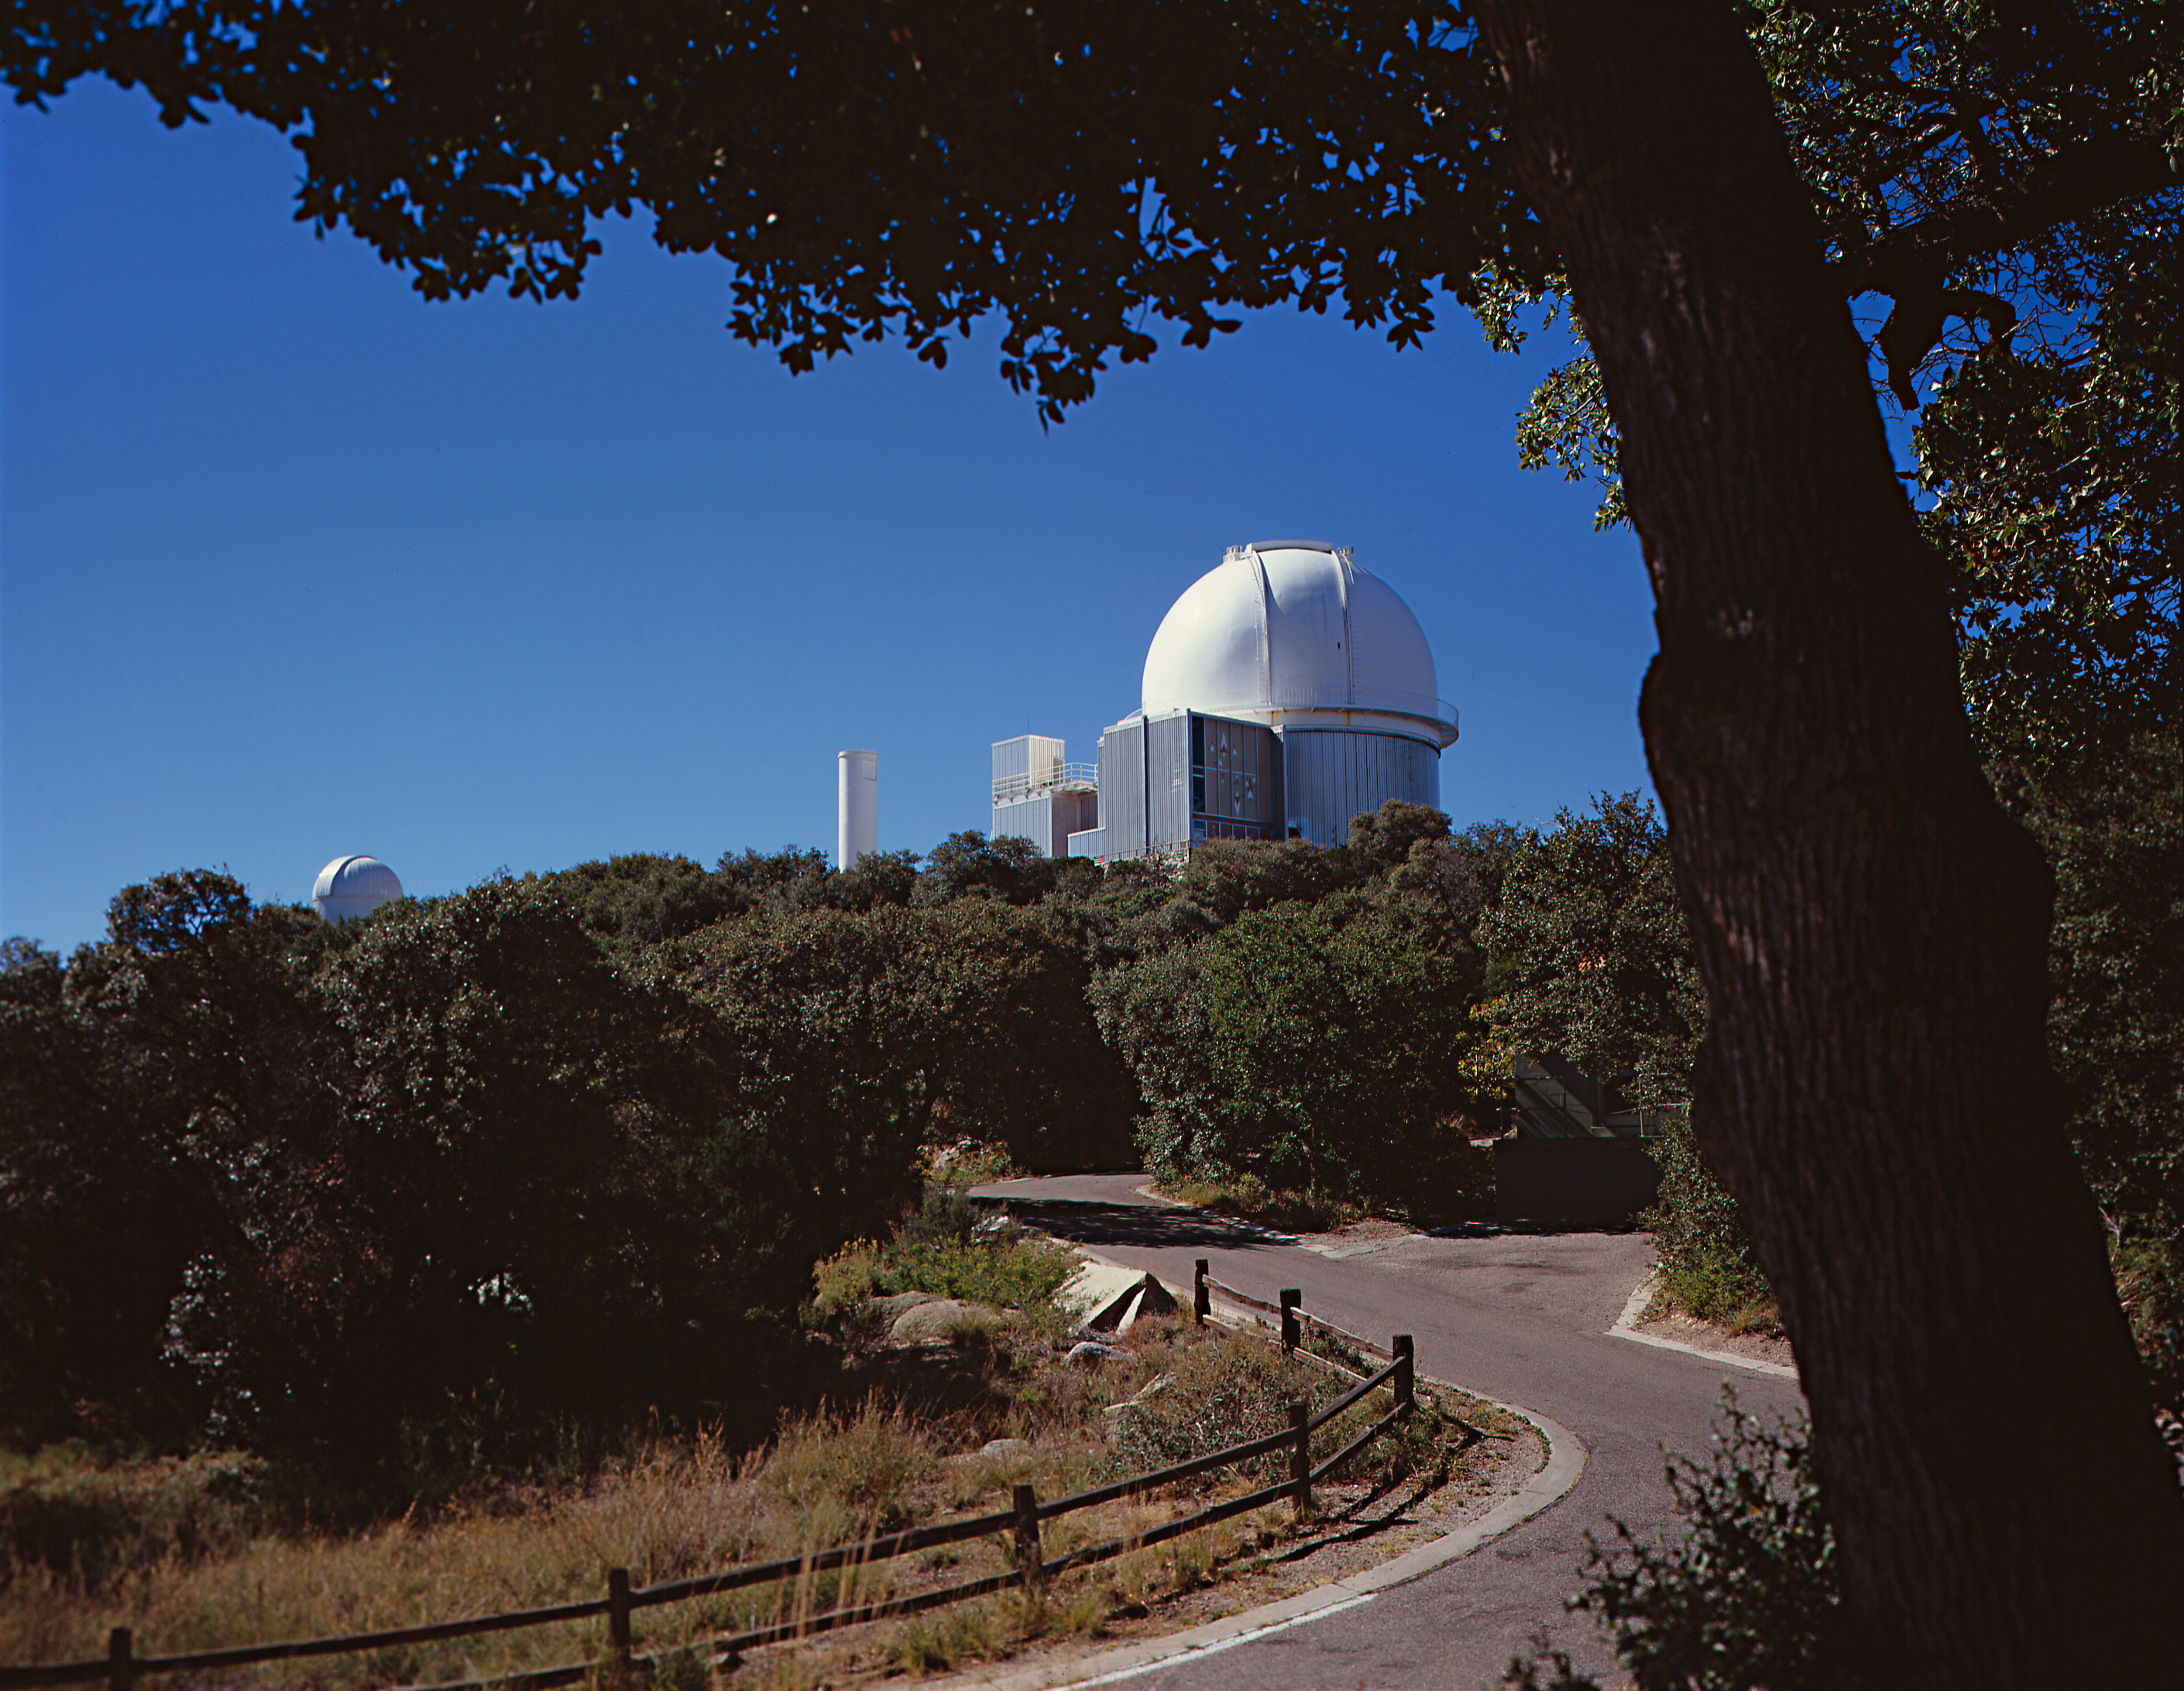

KPNO 2.1-meter

A view to the south west from one of the residences (at the time of this picture, it was occupied by Dick Doane), at the Kitt Peak National Observatory near Tucson, Arizona, showing the 2.1-meter telescope, the road and the wooden fence. To the left is the dome of a since removed 0.4-meter (16-inch) telescope. Photograph by Mark Hanna.

Credit: Mark Hanna/NOIRLab/NSF/AURA/